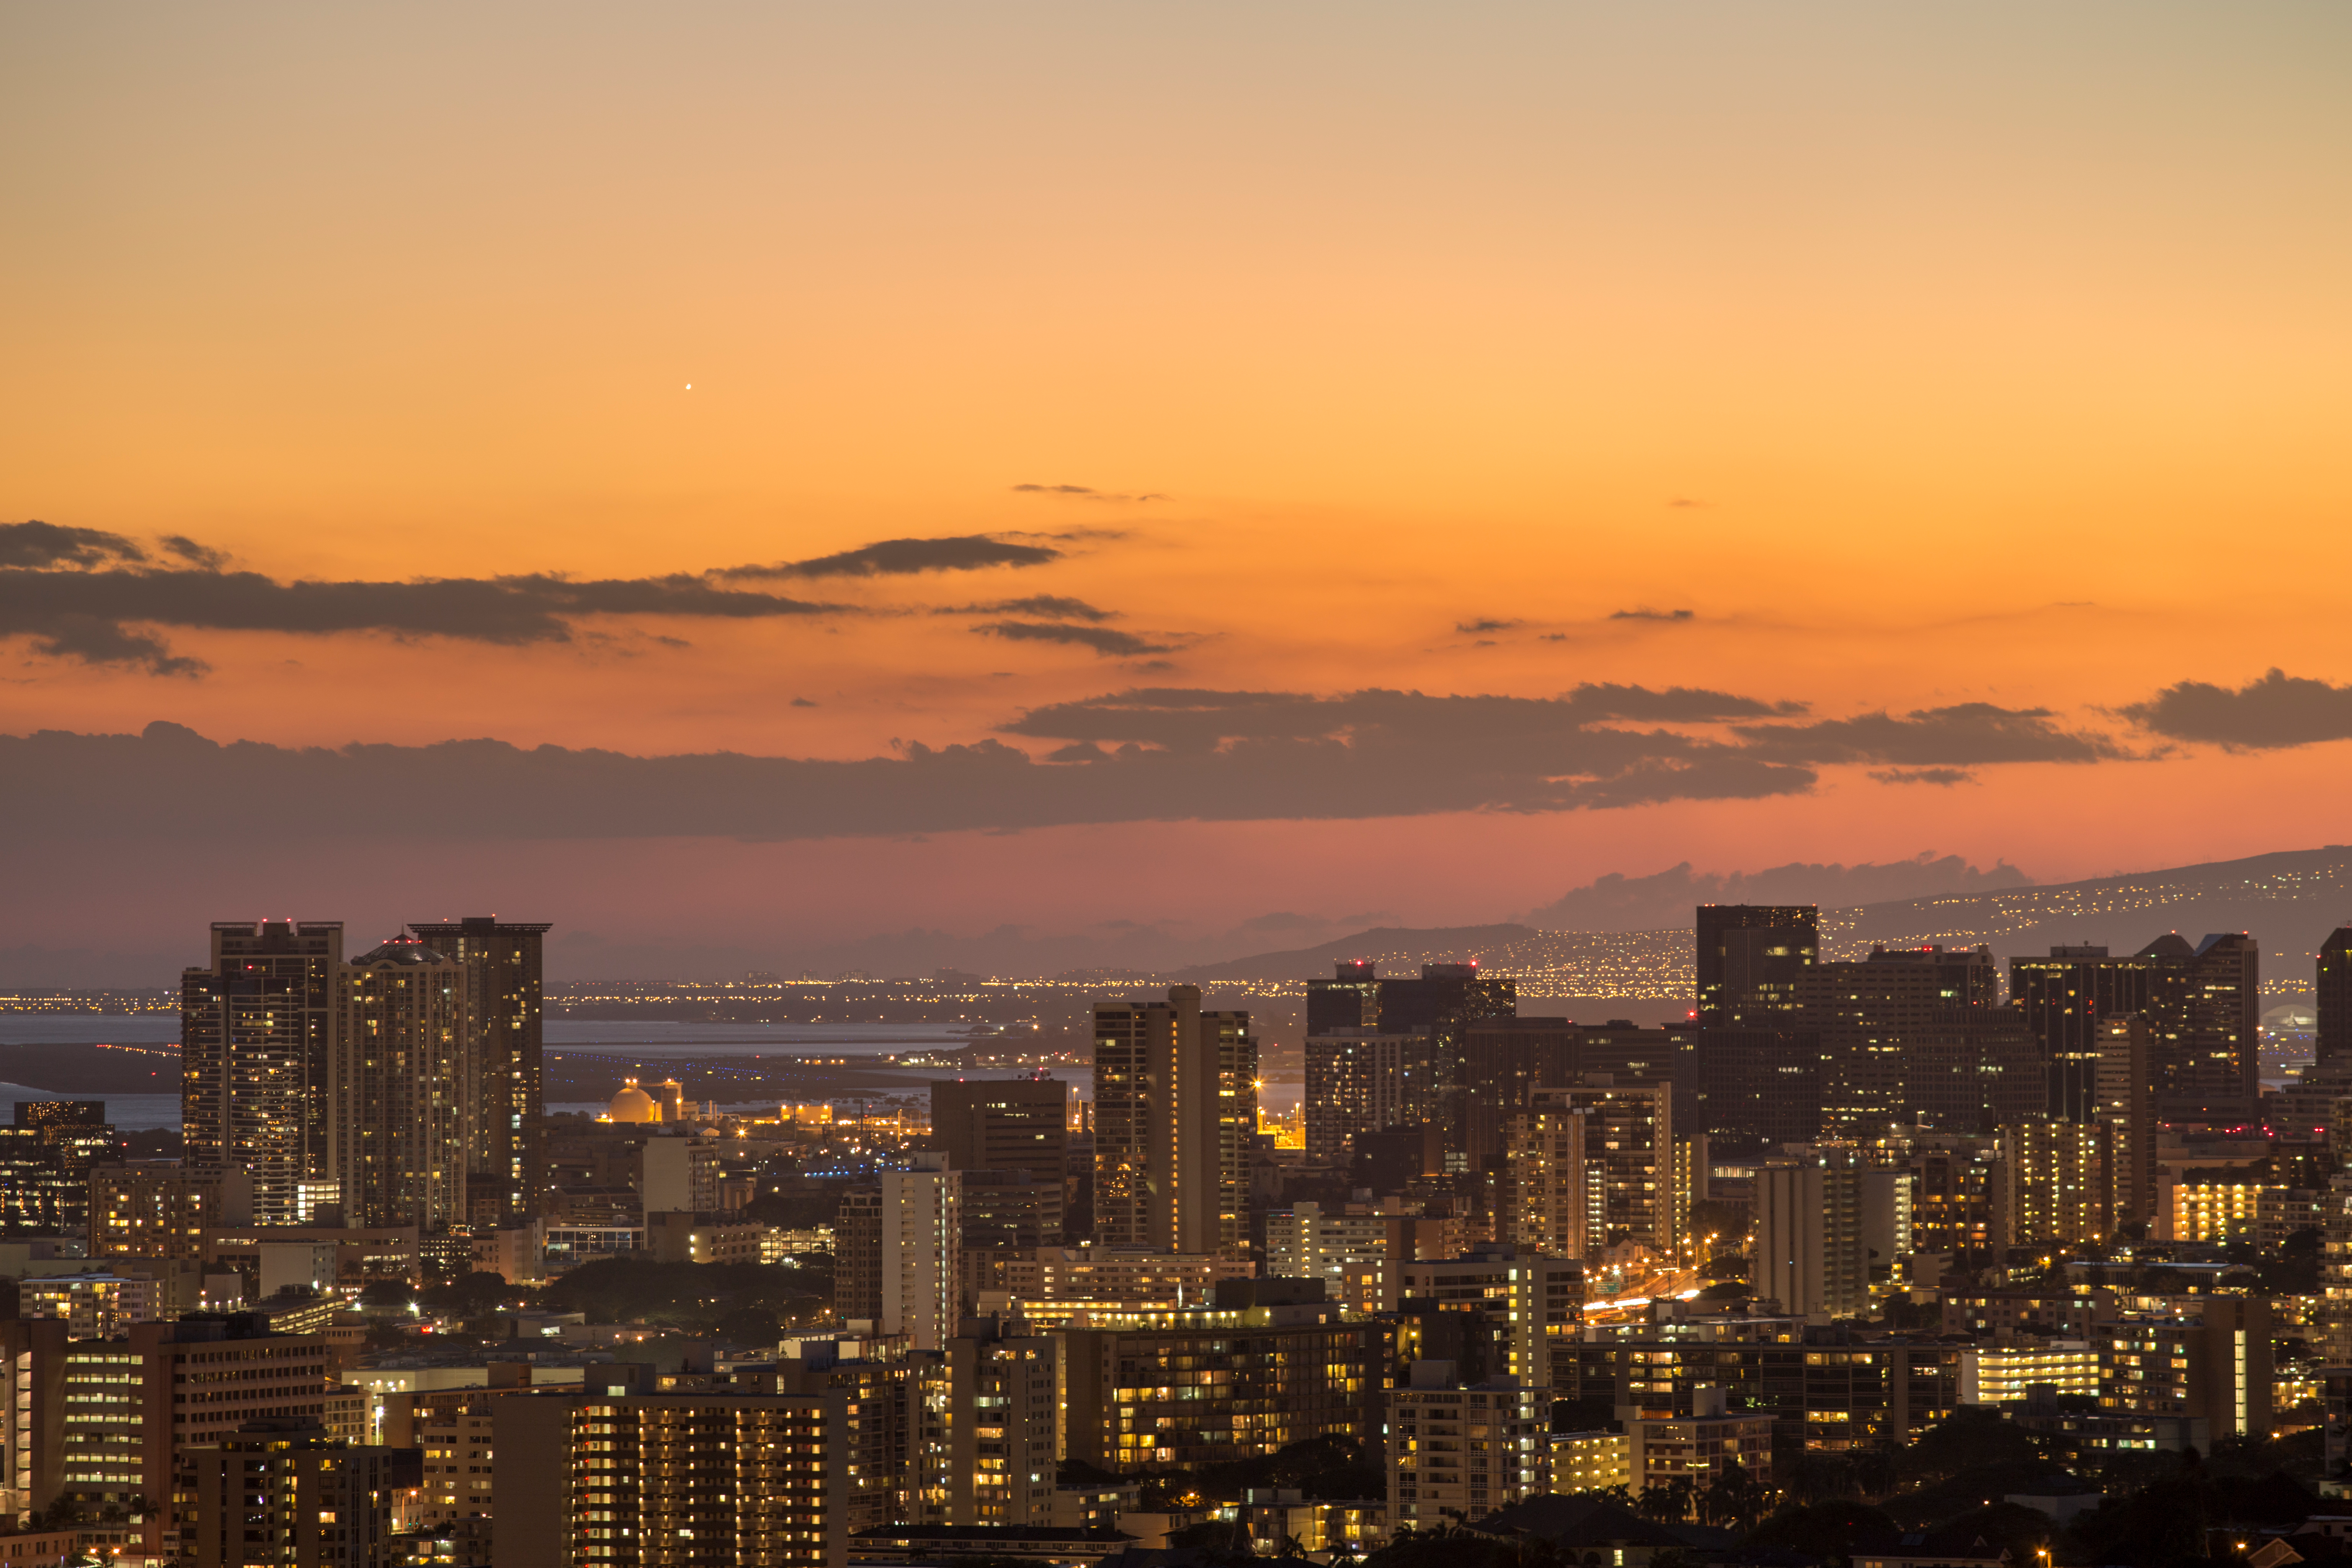

Honolulu at Dusk

A shot of Honolulu at dusk.

Credit: IAU/B. Tafreshi